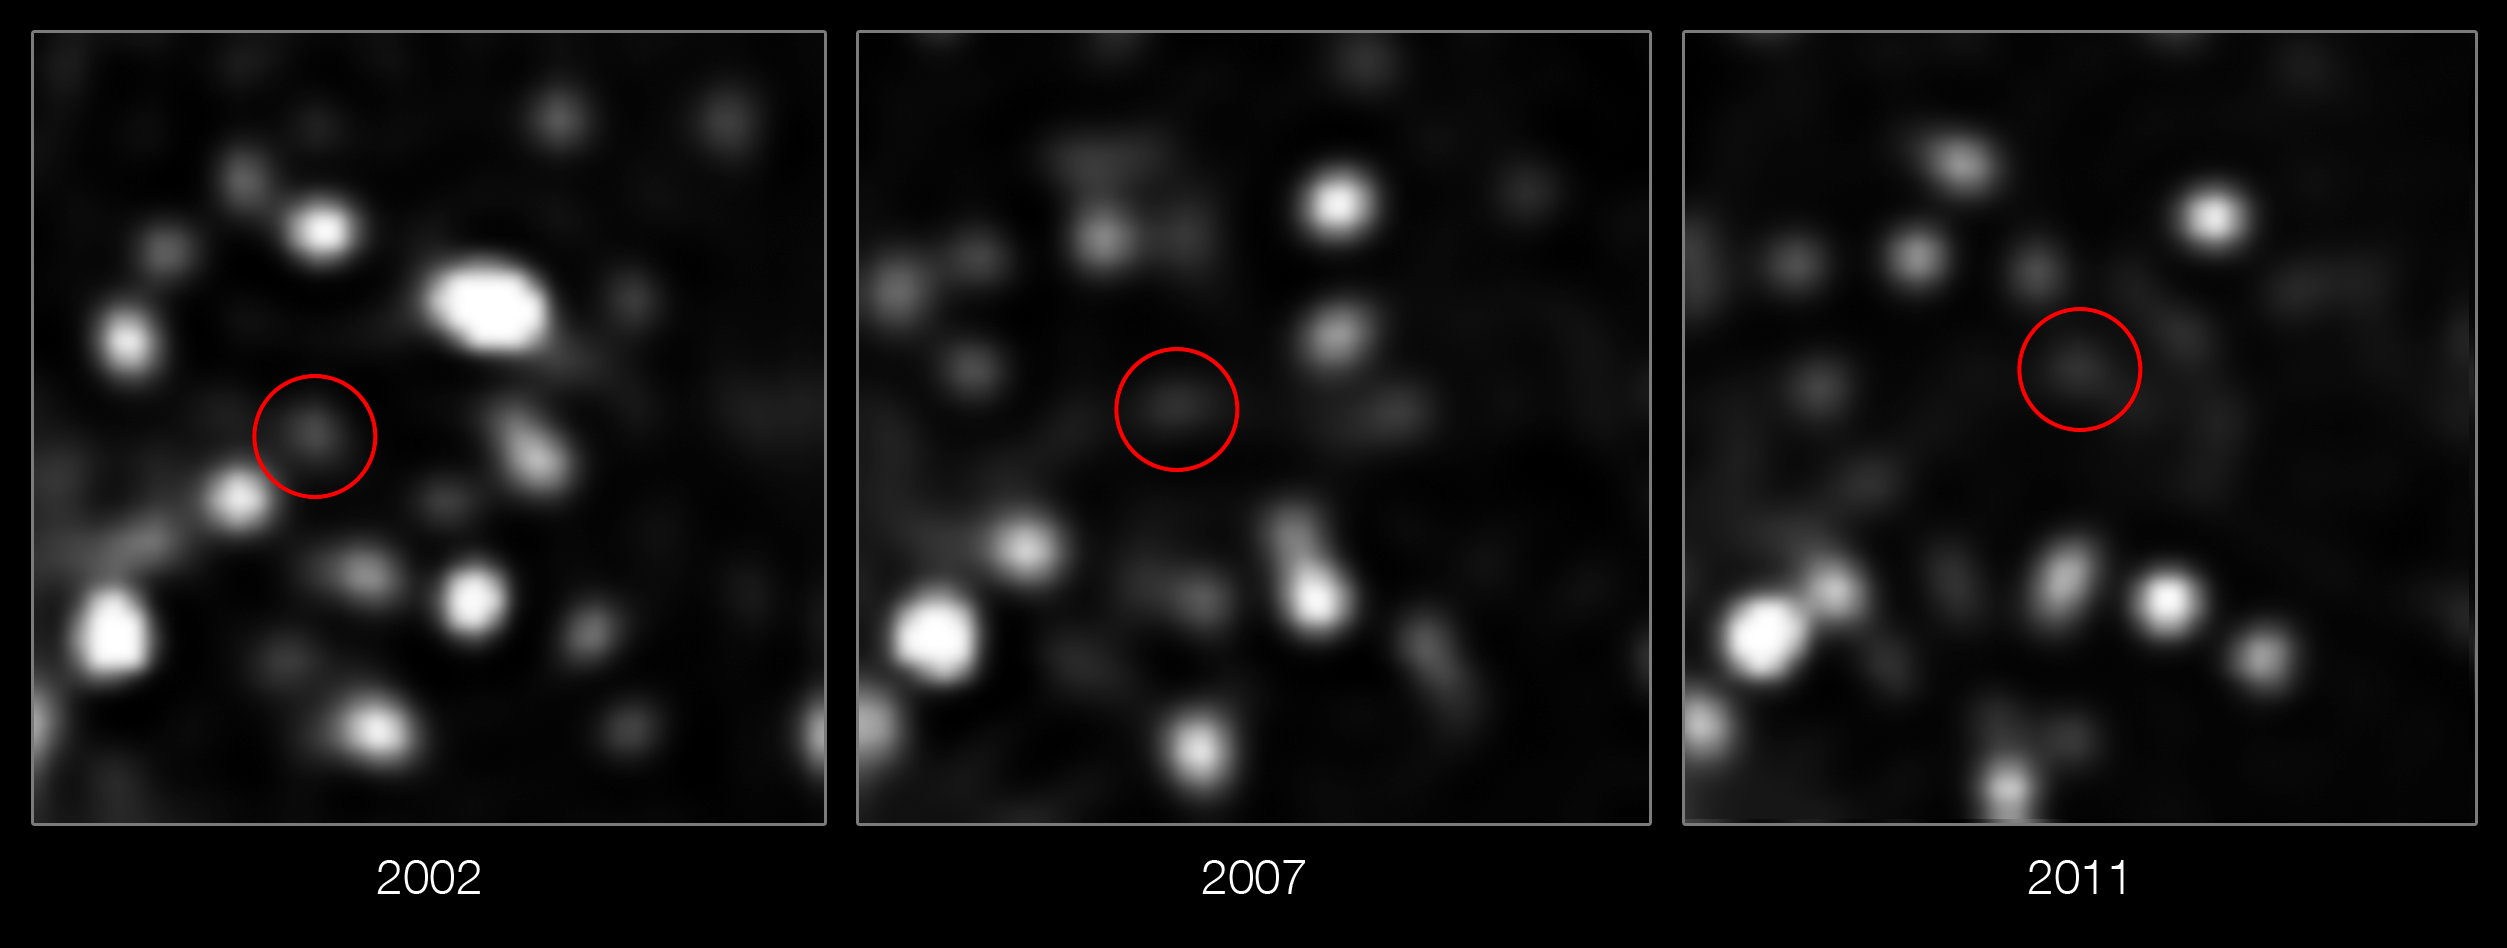

The centre of the Milky Way showing a newly discovered and rapidly moving cloud

These images taken over the last decade using the NACO instrument on ESO’s Very Large Telescope show the motion of a cloud of gas that is falling towards the supermassive black hole at the centre of the Milky Way. This is the first time ever that the approach of such a doomed cloud to a supermassive black hole has been observed and it is expected to break up completely during 2013.

Credit: ESO/MPE